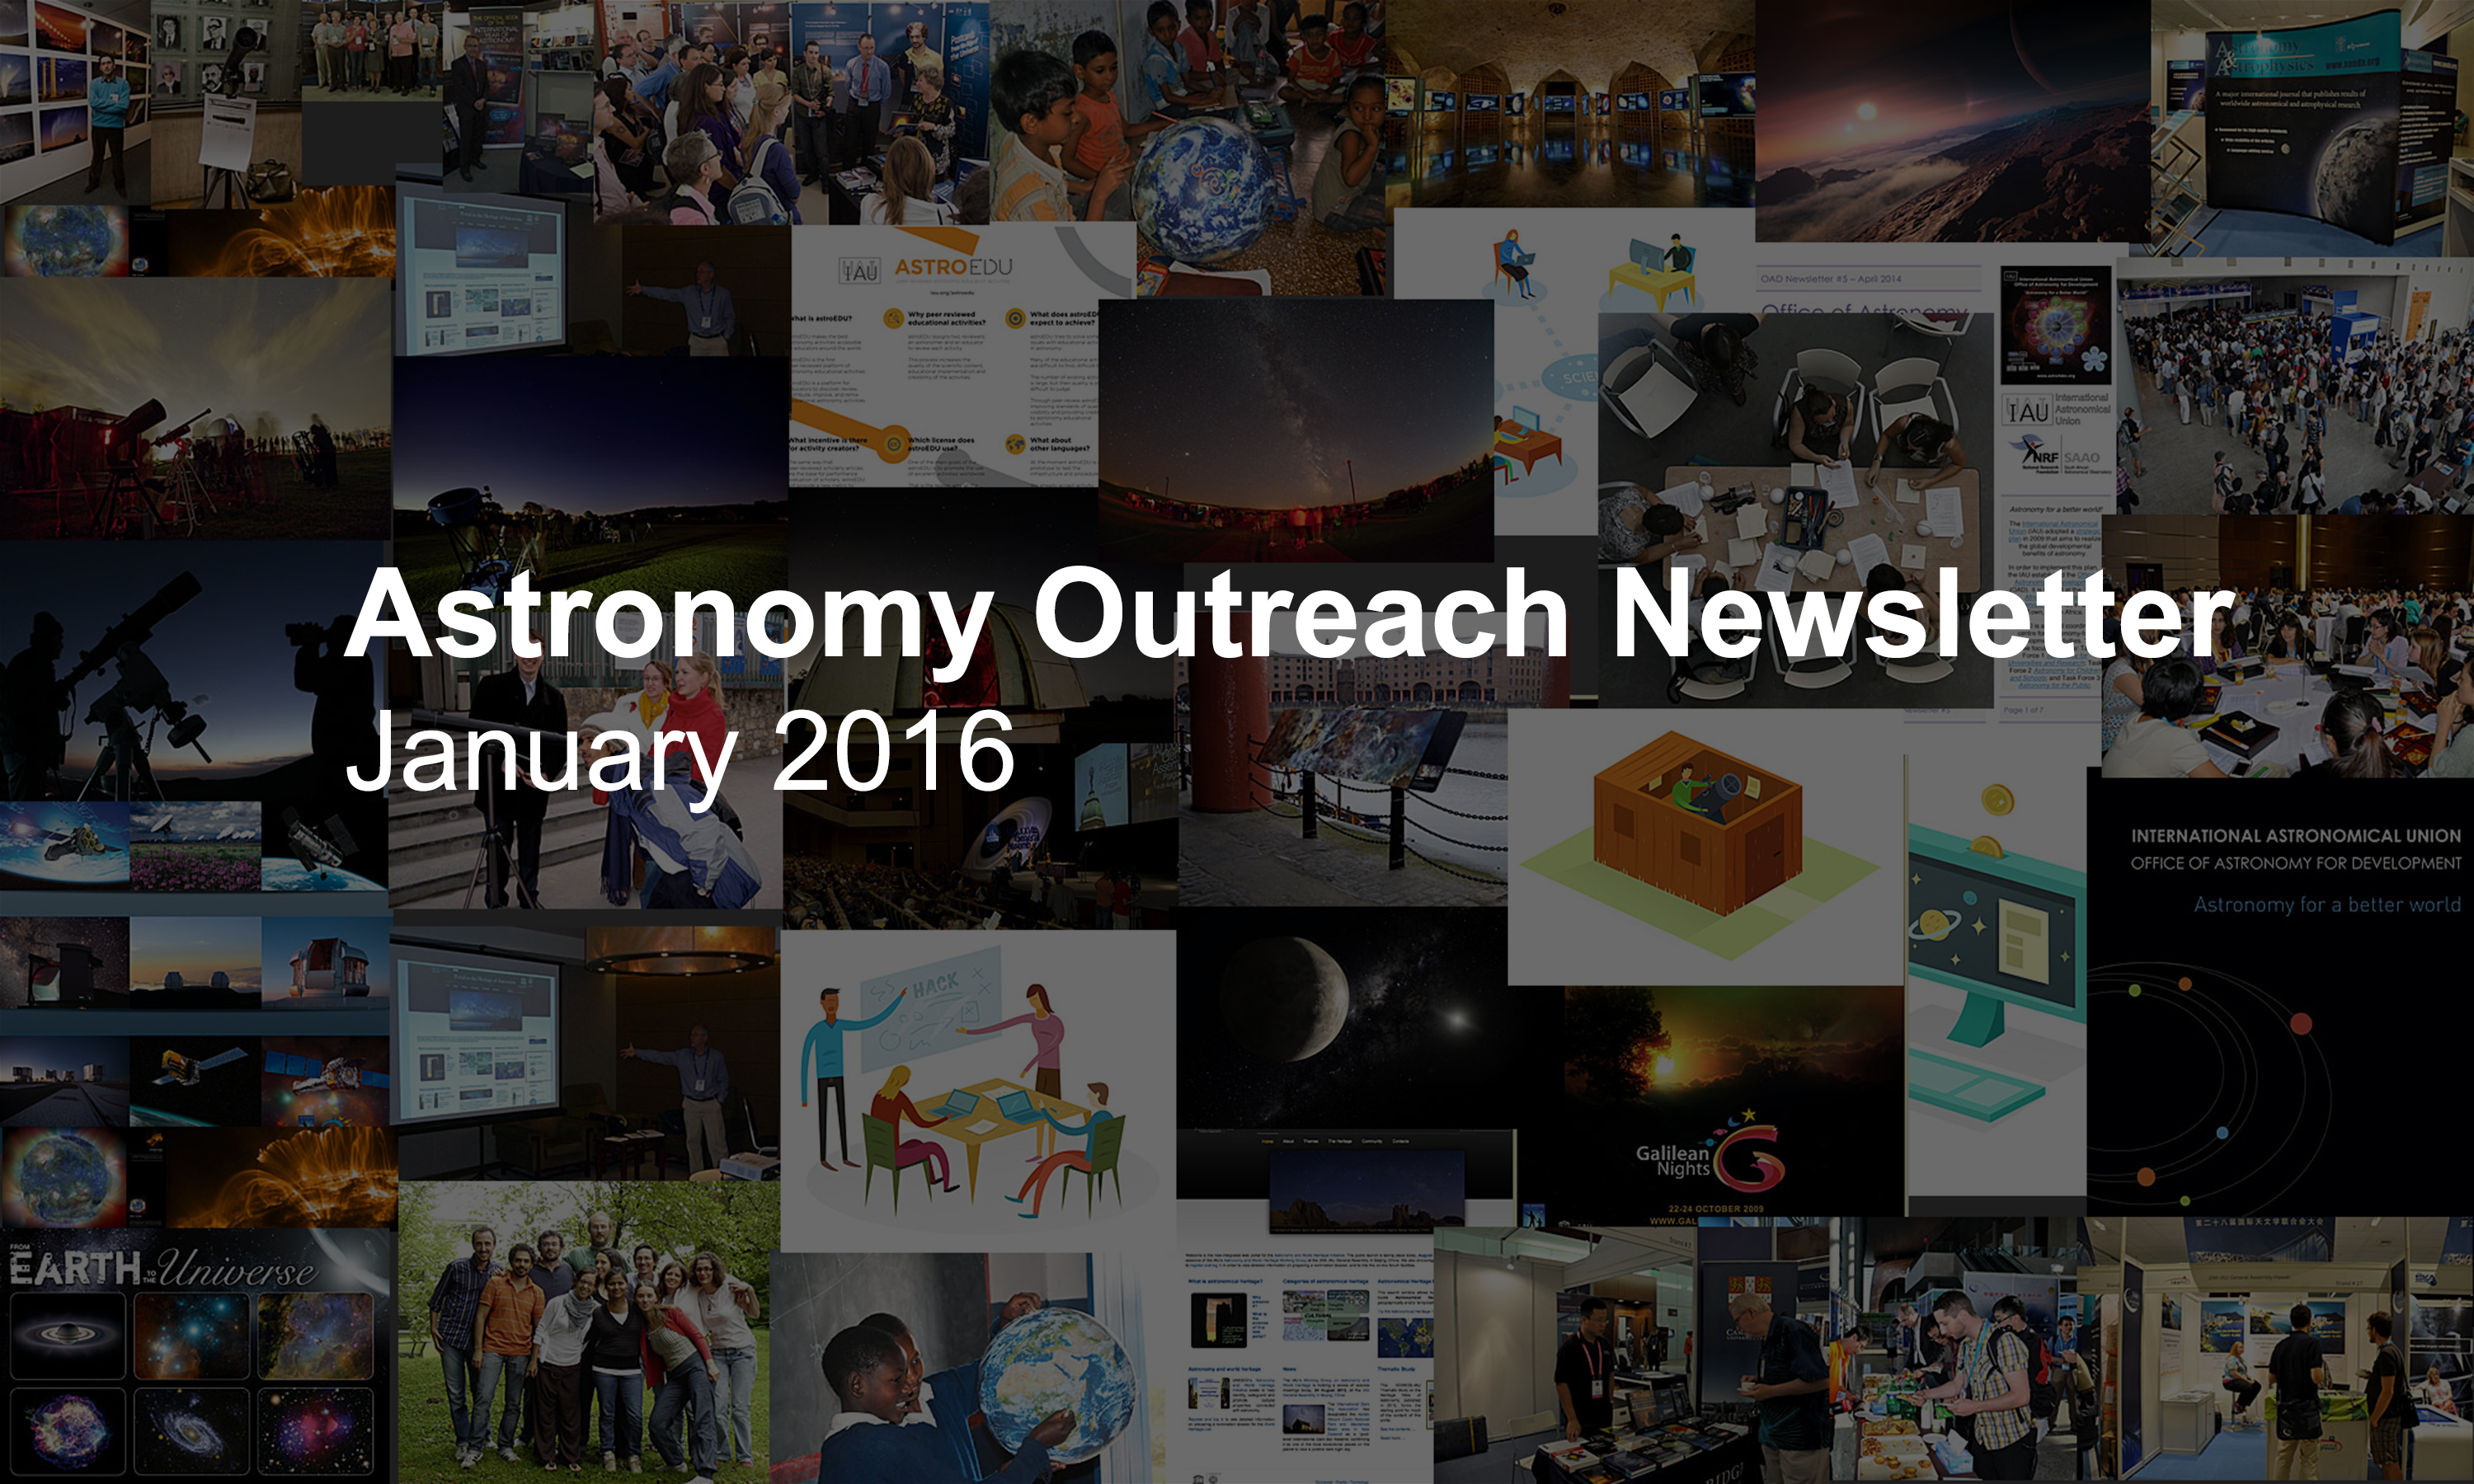

IAU Astronomy Outreach Newsletter #1 2016 (January 2016 #1)

IAU Astronomy Outreach Newsletter #1 2016 (January 2016 #1)

Credit: IAU